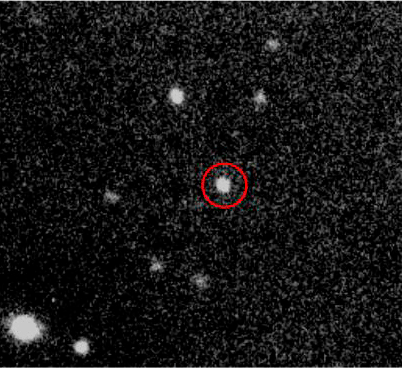

GRB 050904

Credit: Dr. Daniel Reichart